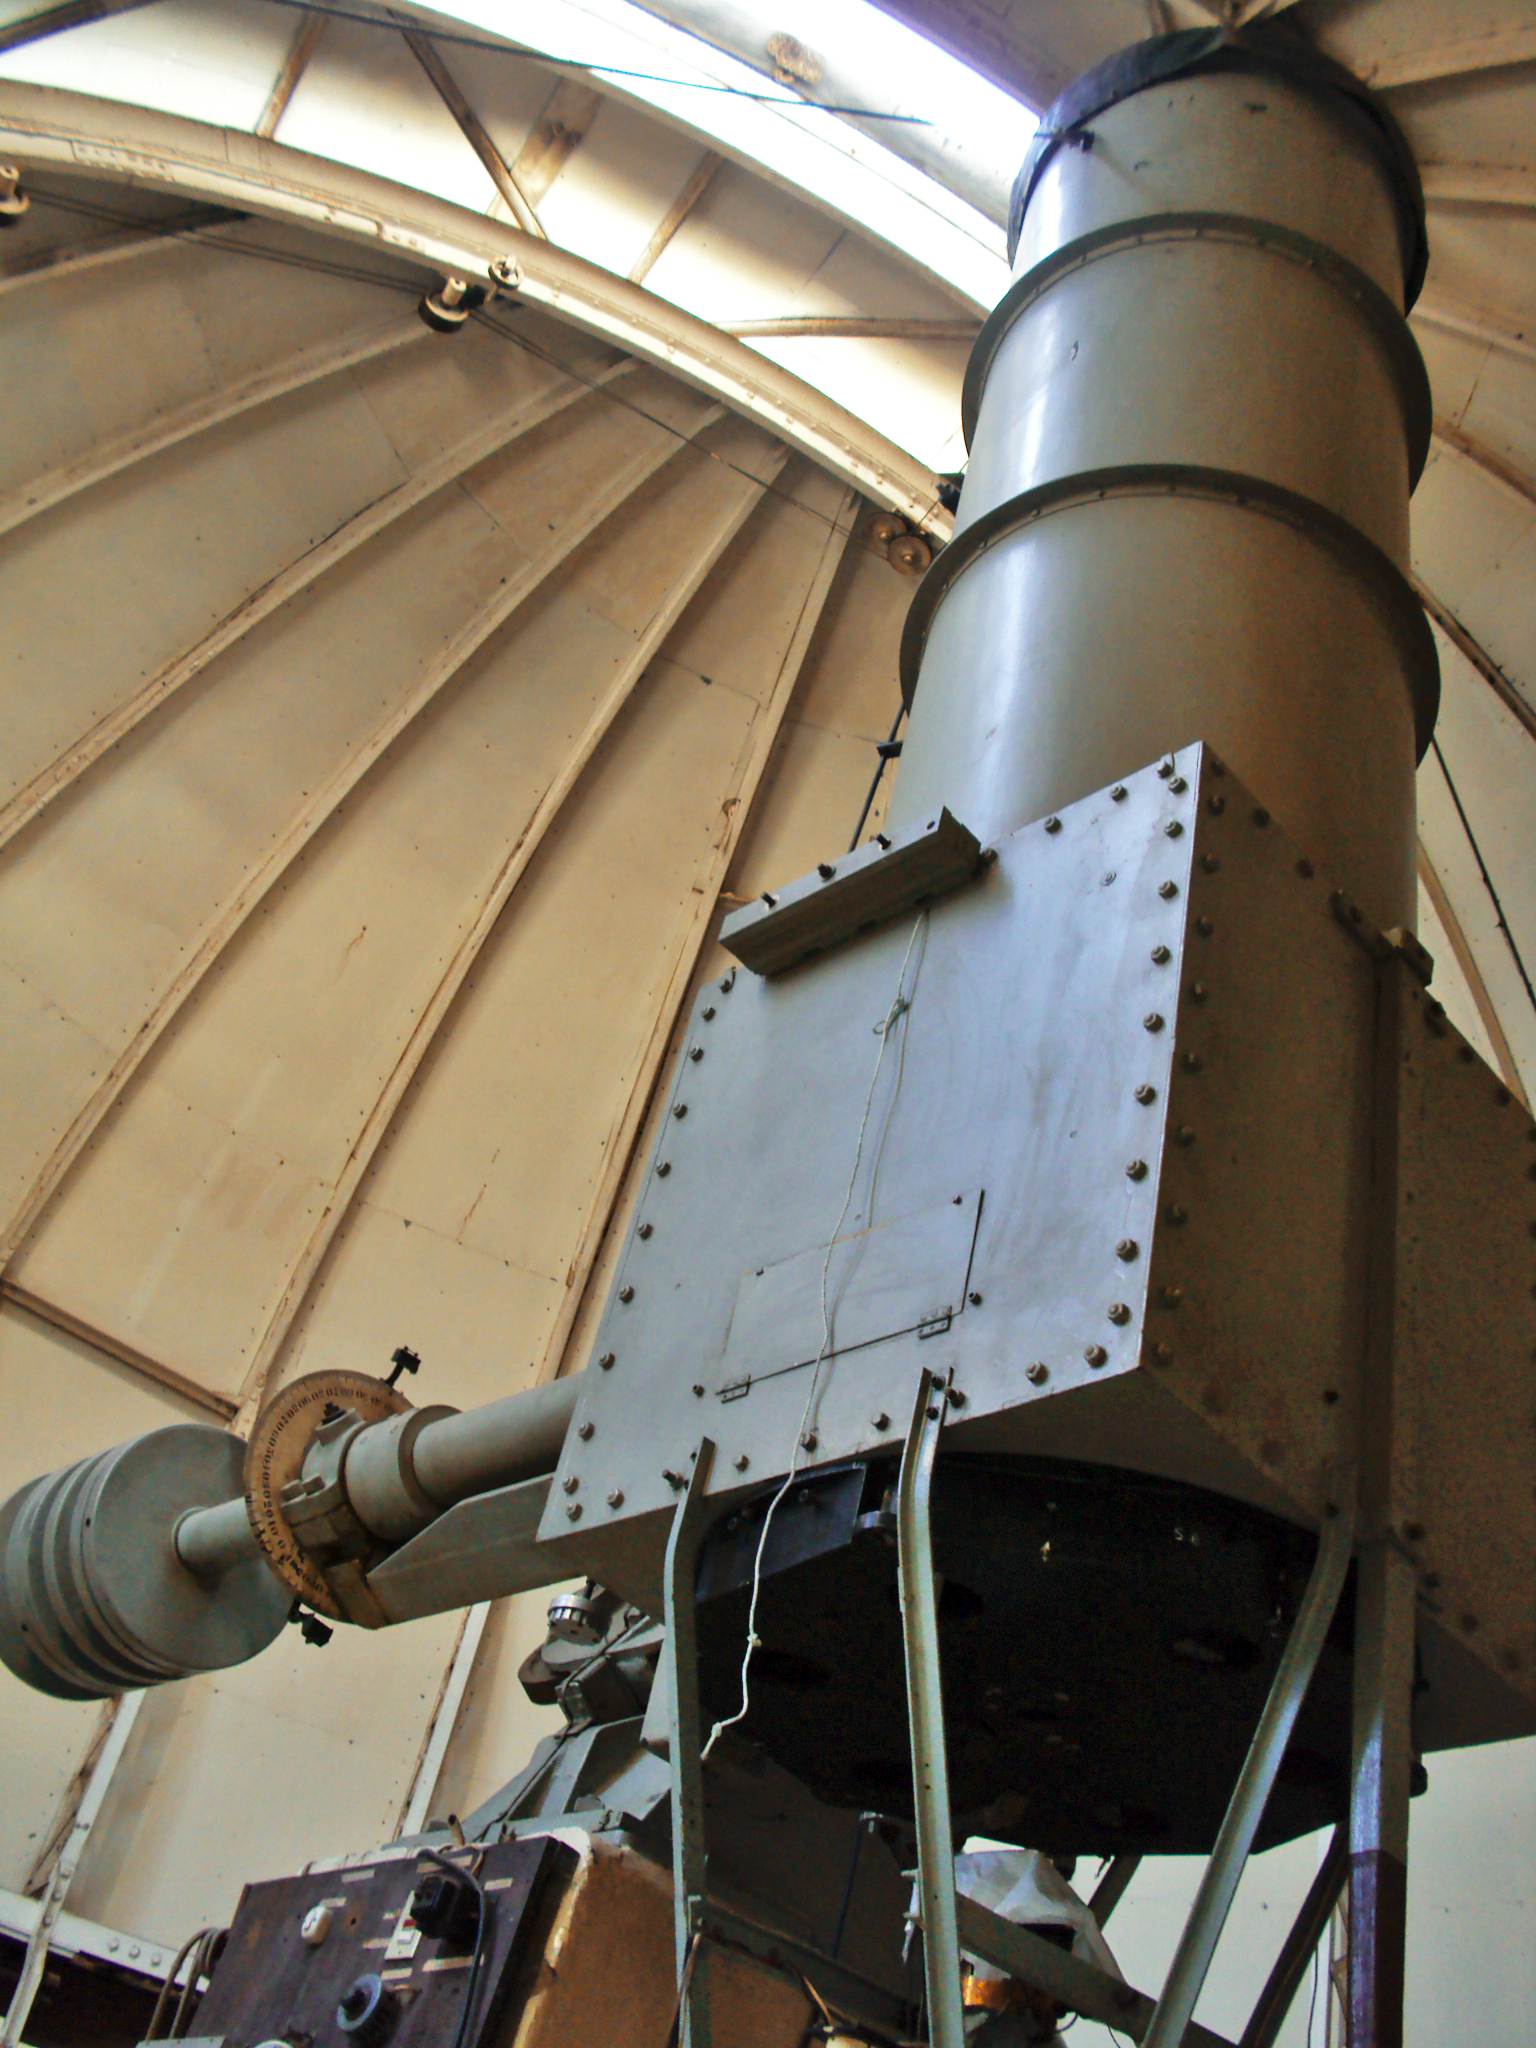

The historical Manuel Foster Observatory in Santiago

Pictures of the historical Manuel Foster Observatory in Santiago, taken in August 2010. The renovation is part of the project presented by the Pontificia Universidad Católica de Chile to the ESO–Government of Chile Joint Committee in 2009 and partially financed by ESO. More information is available at http://www.eso.org/public/outreach/partnerships/chile.html

Credit: D. Orellana/ESO